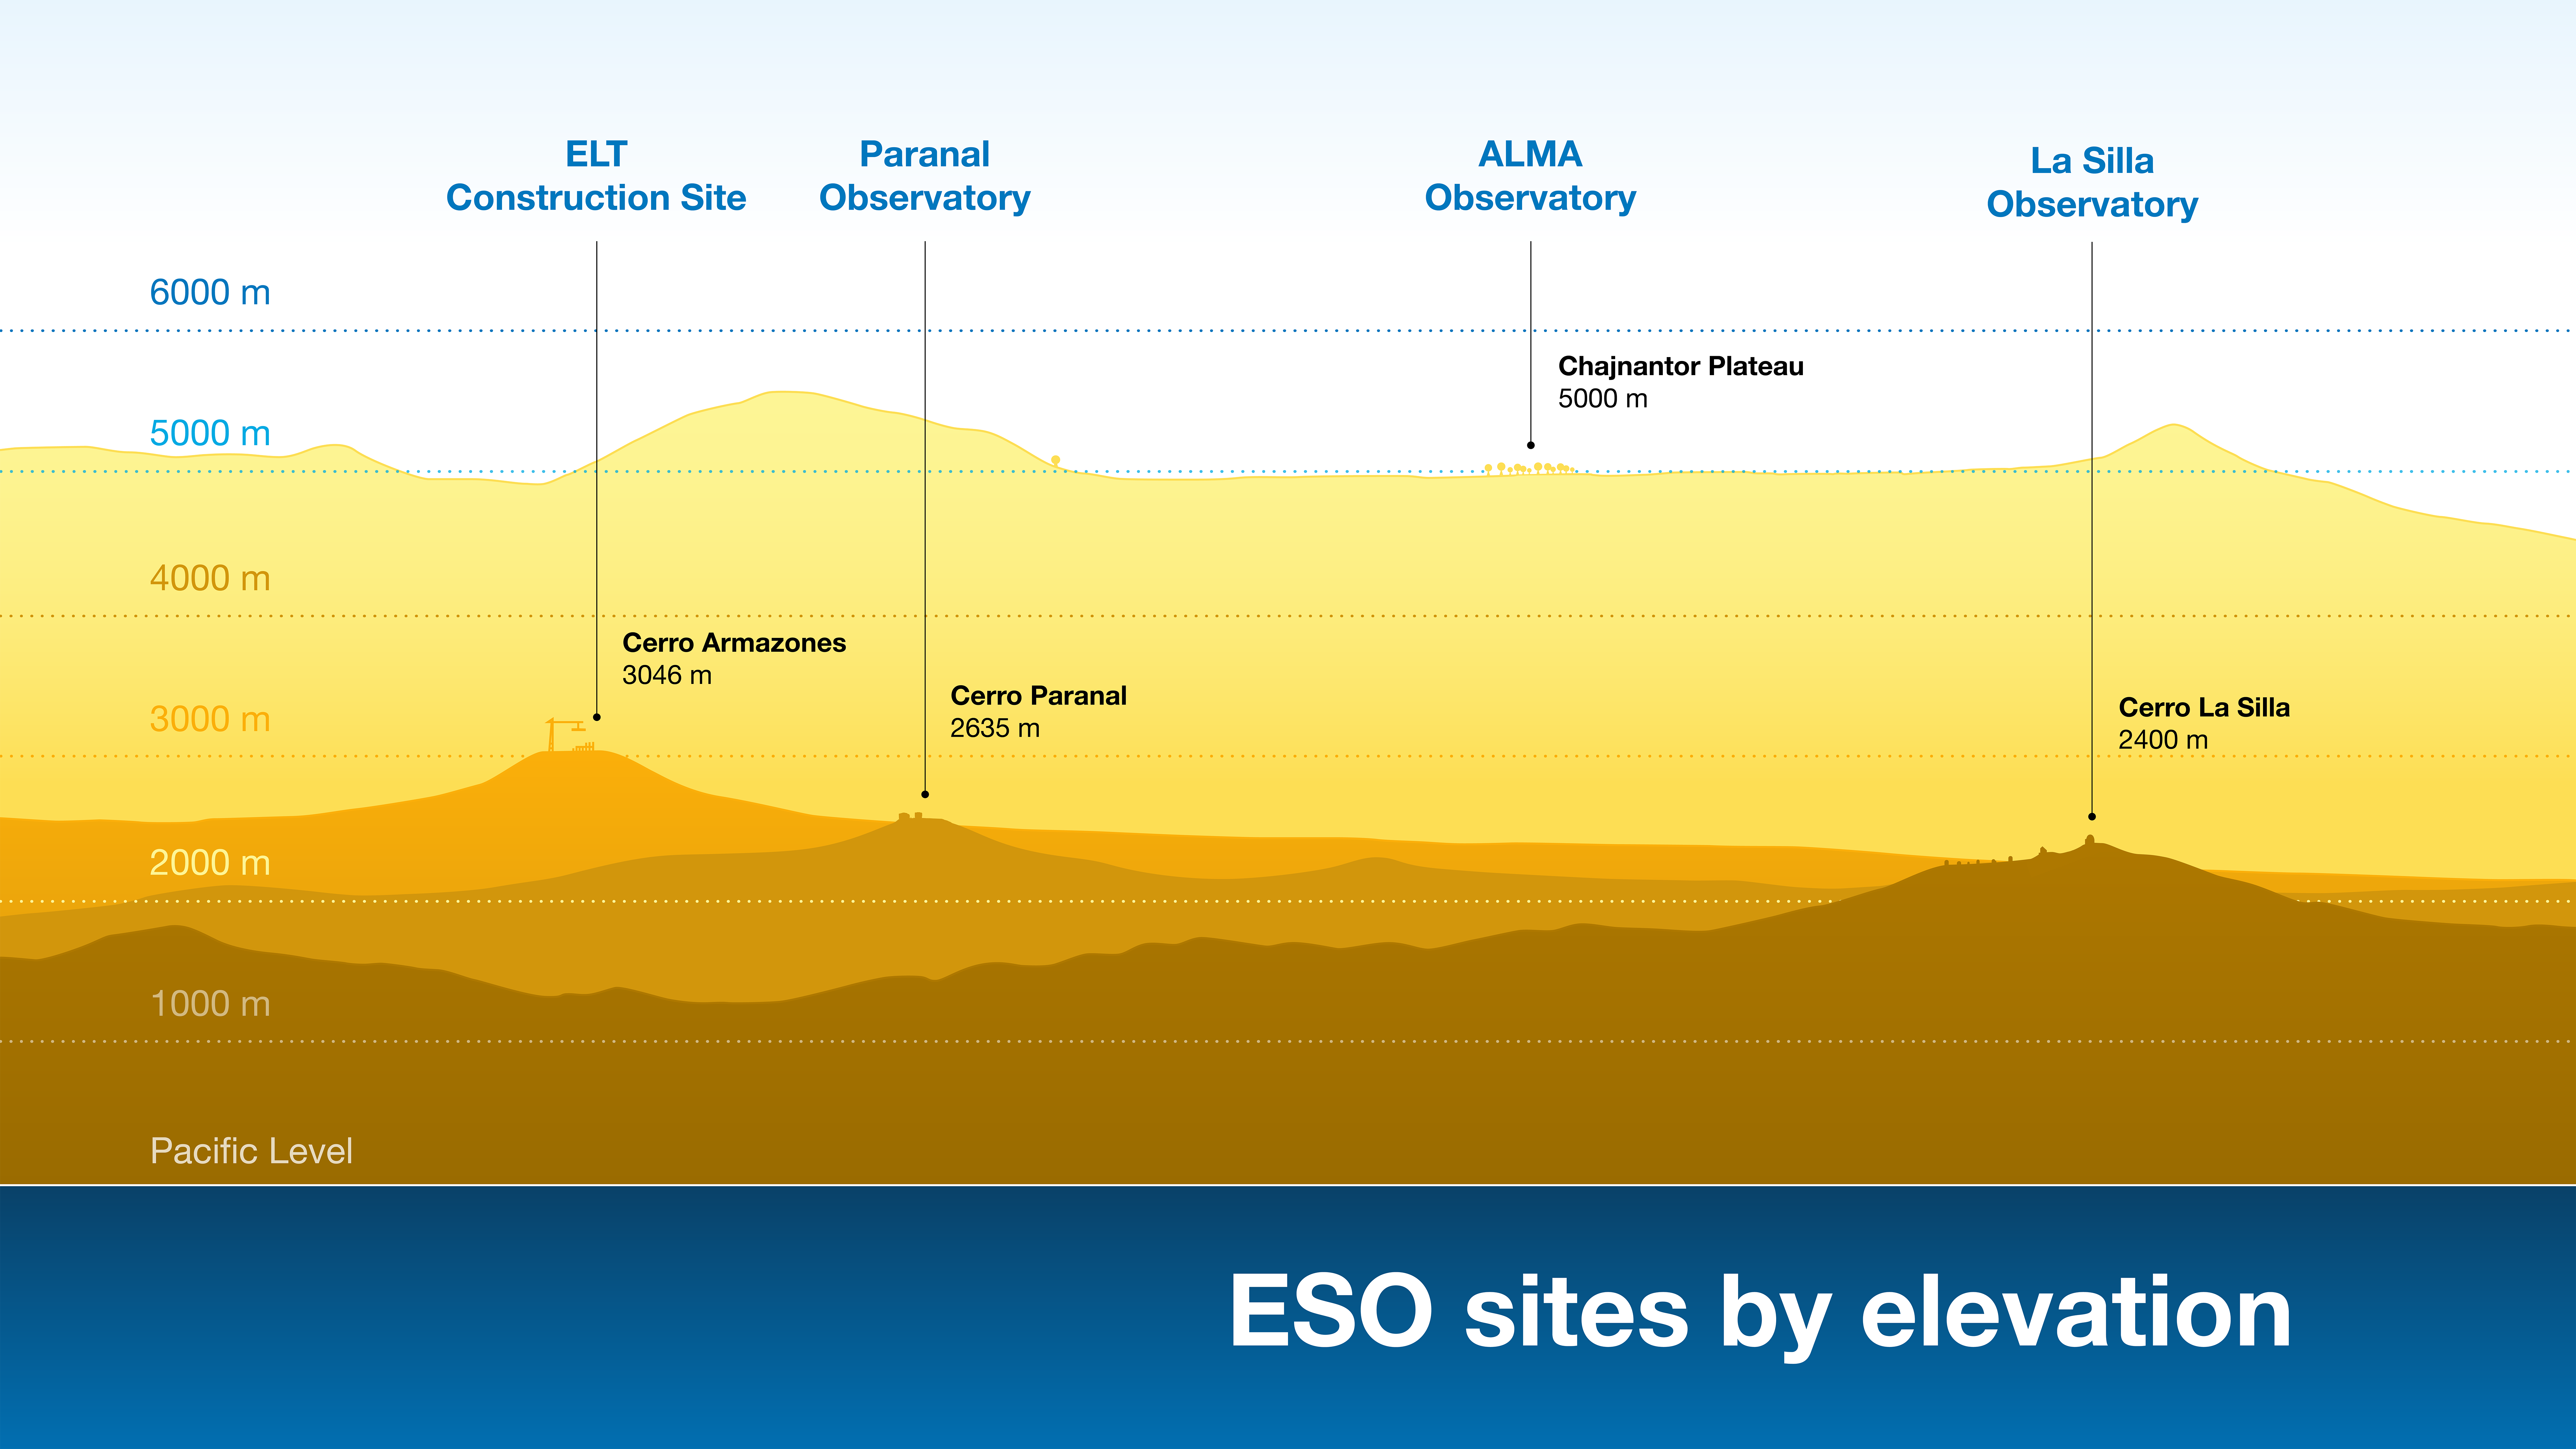

Height profiles of ESO observatories (with extra annotations)

The pristine skies above ESO’s observing sites are perfectly suited to astronomical observations thanks, in part, to the high and dry environments in and near the Chilean Atacama Desert. The Atacama Large Millimeter/submillimeter Array (ALMA), whose observations can be heavily affected by water vapour in the atmosphere, requires the highest elevation site at 5000 metres near the Chilean Andes. ESO’s optical and infrared observatories — at Cerro Paranal, home of the Very Large Telescope (VLT), Cerro Armazones, where the Extremely Large Telescope (ELT) is under construction, and Cerro La Silla — lie at around 3000 metres. These remote sites are far away from the nearest cities, away from sources of light pollution.

Credit: ESO